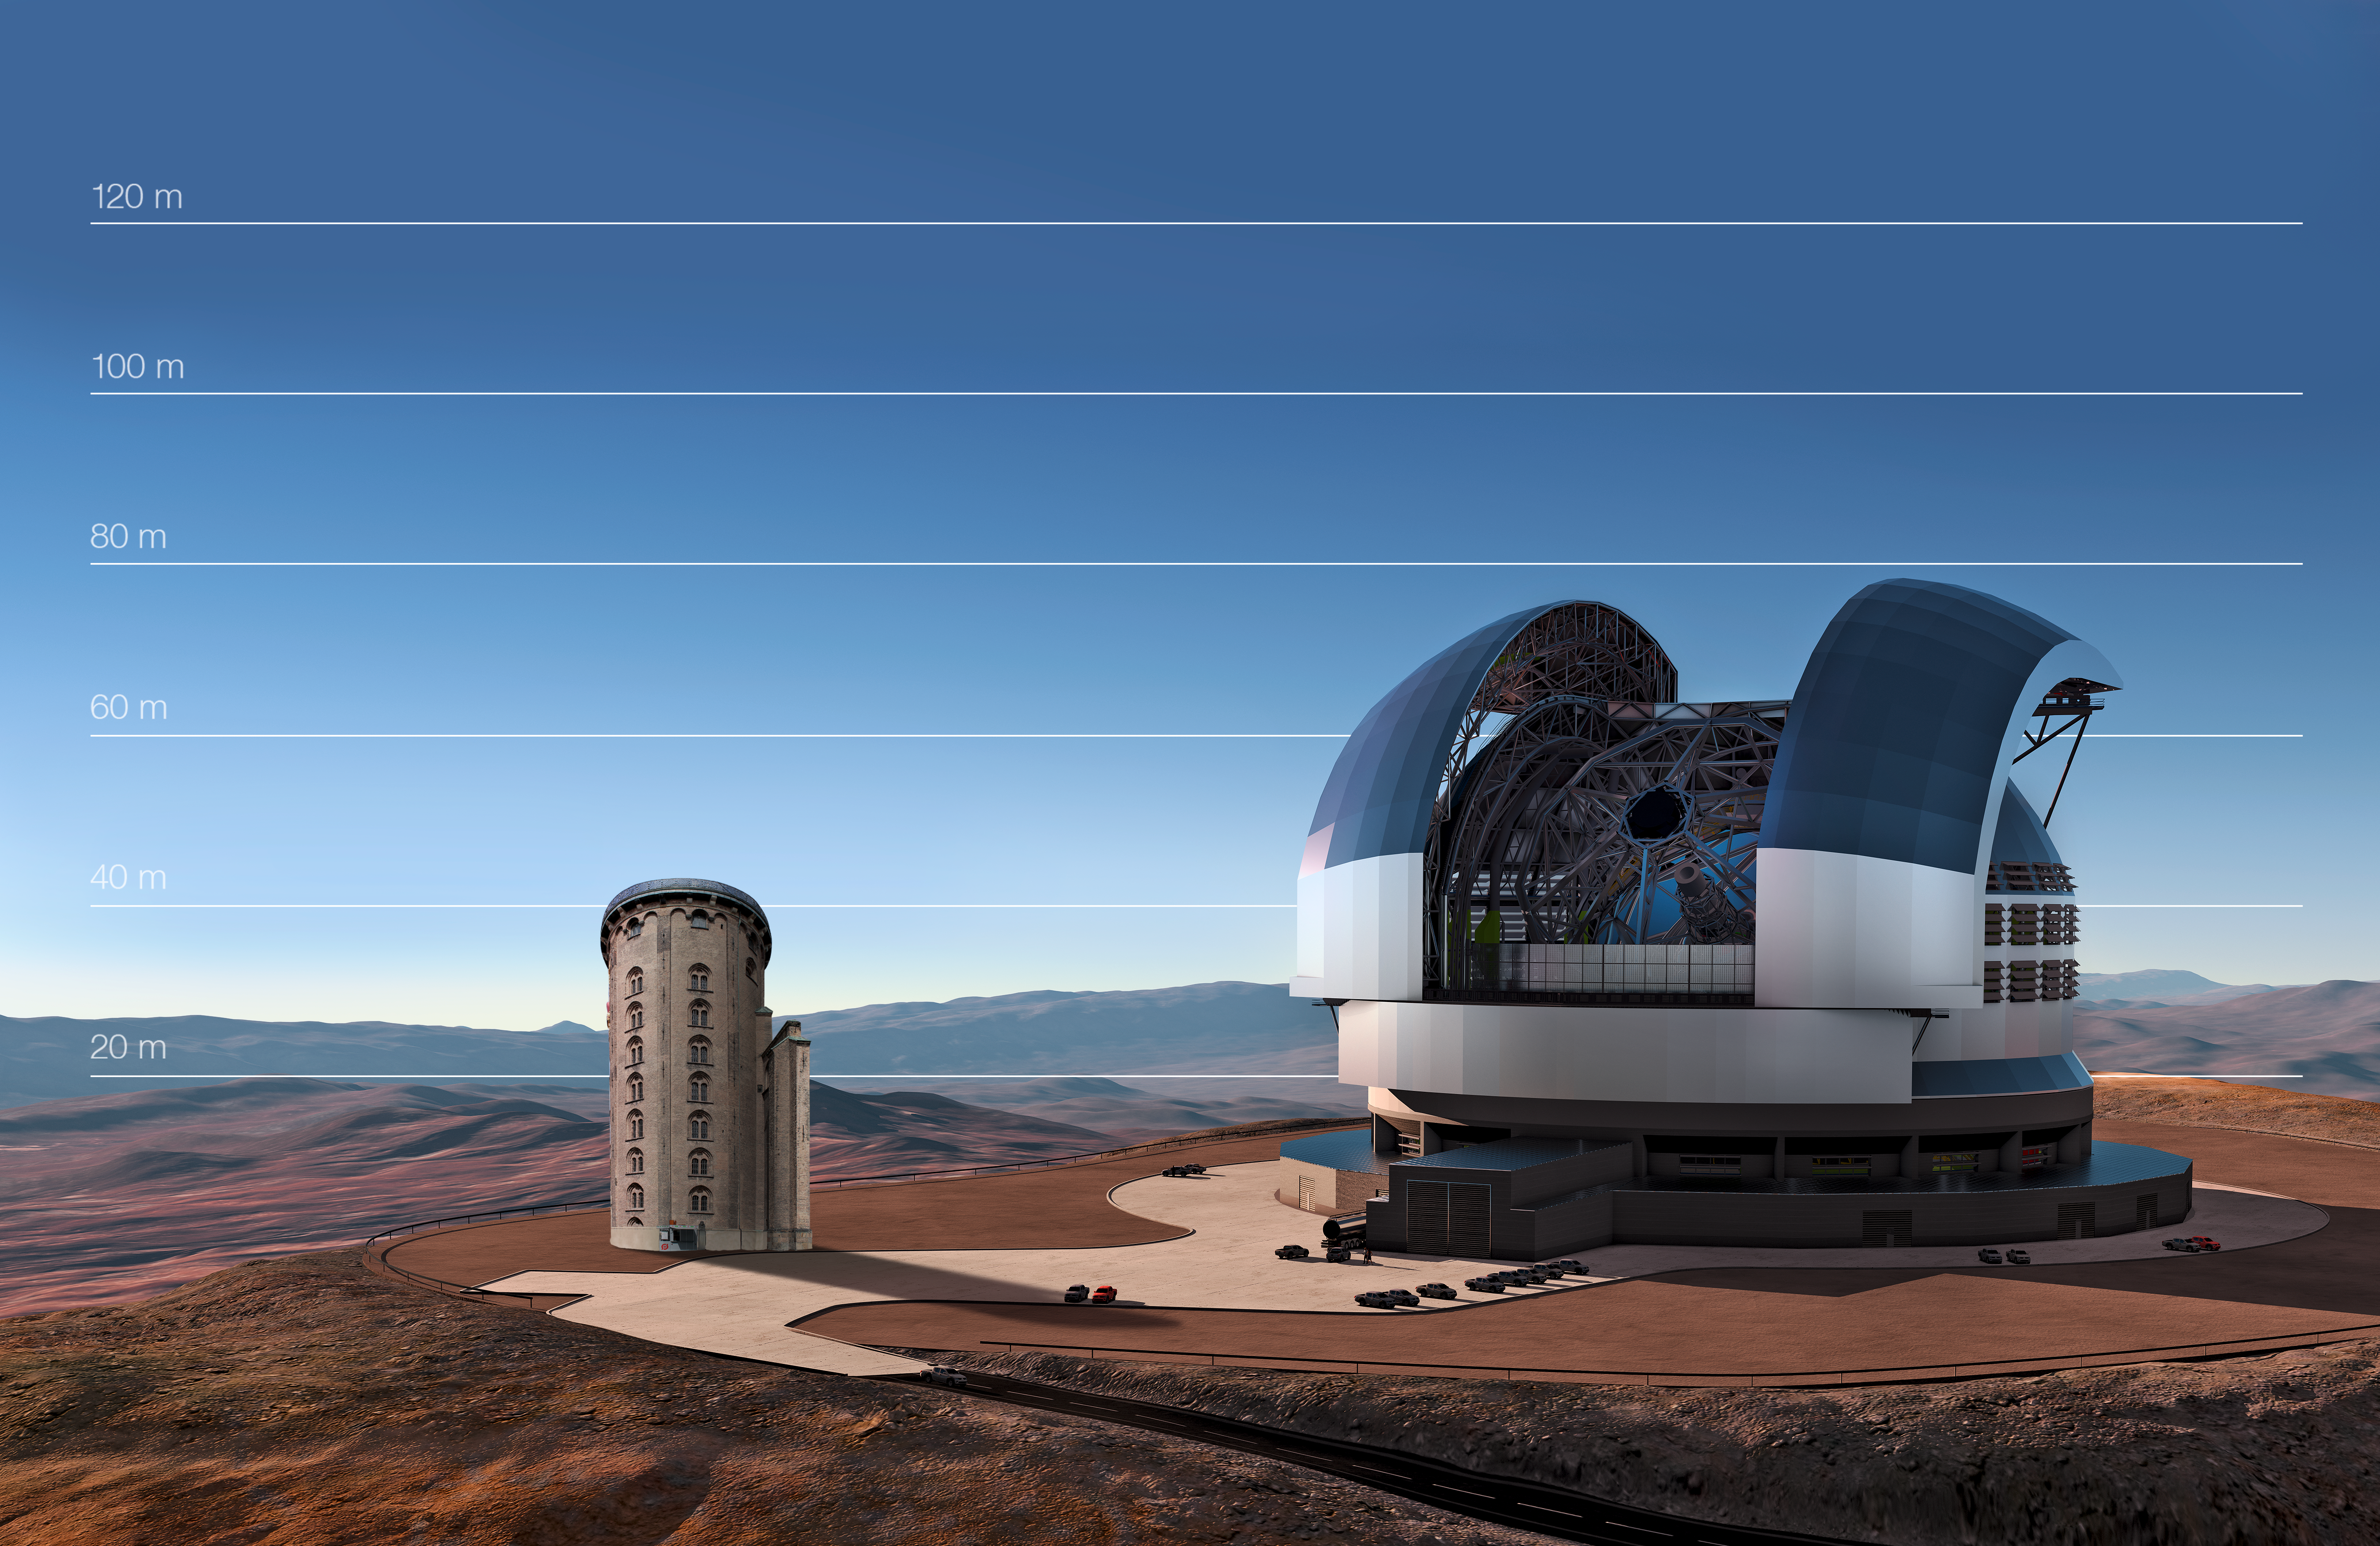

The E-ELT compared to the Round Tower in Copenhagen, Denmark

This artist's impression compares the E-ELT to the Round Tower in Copenhagen, Denmark.

Credit: ESO